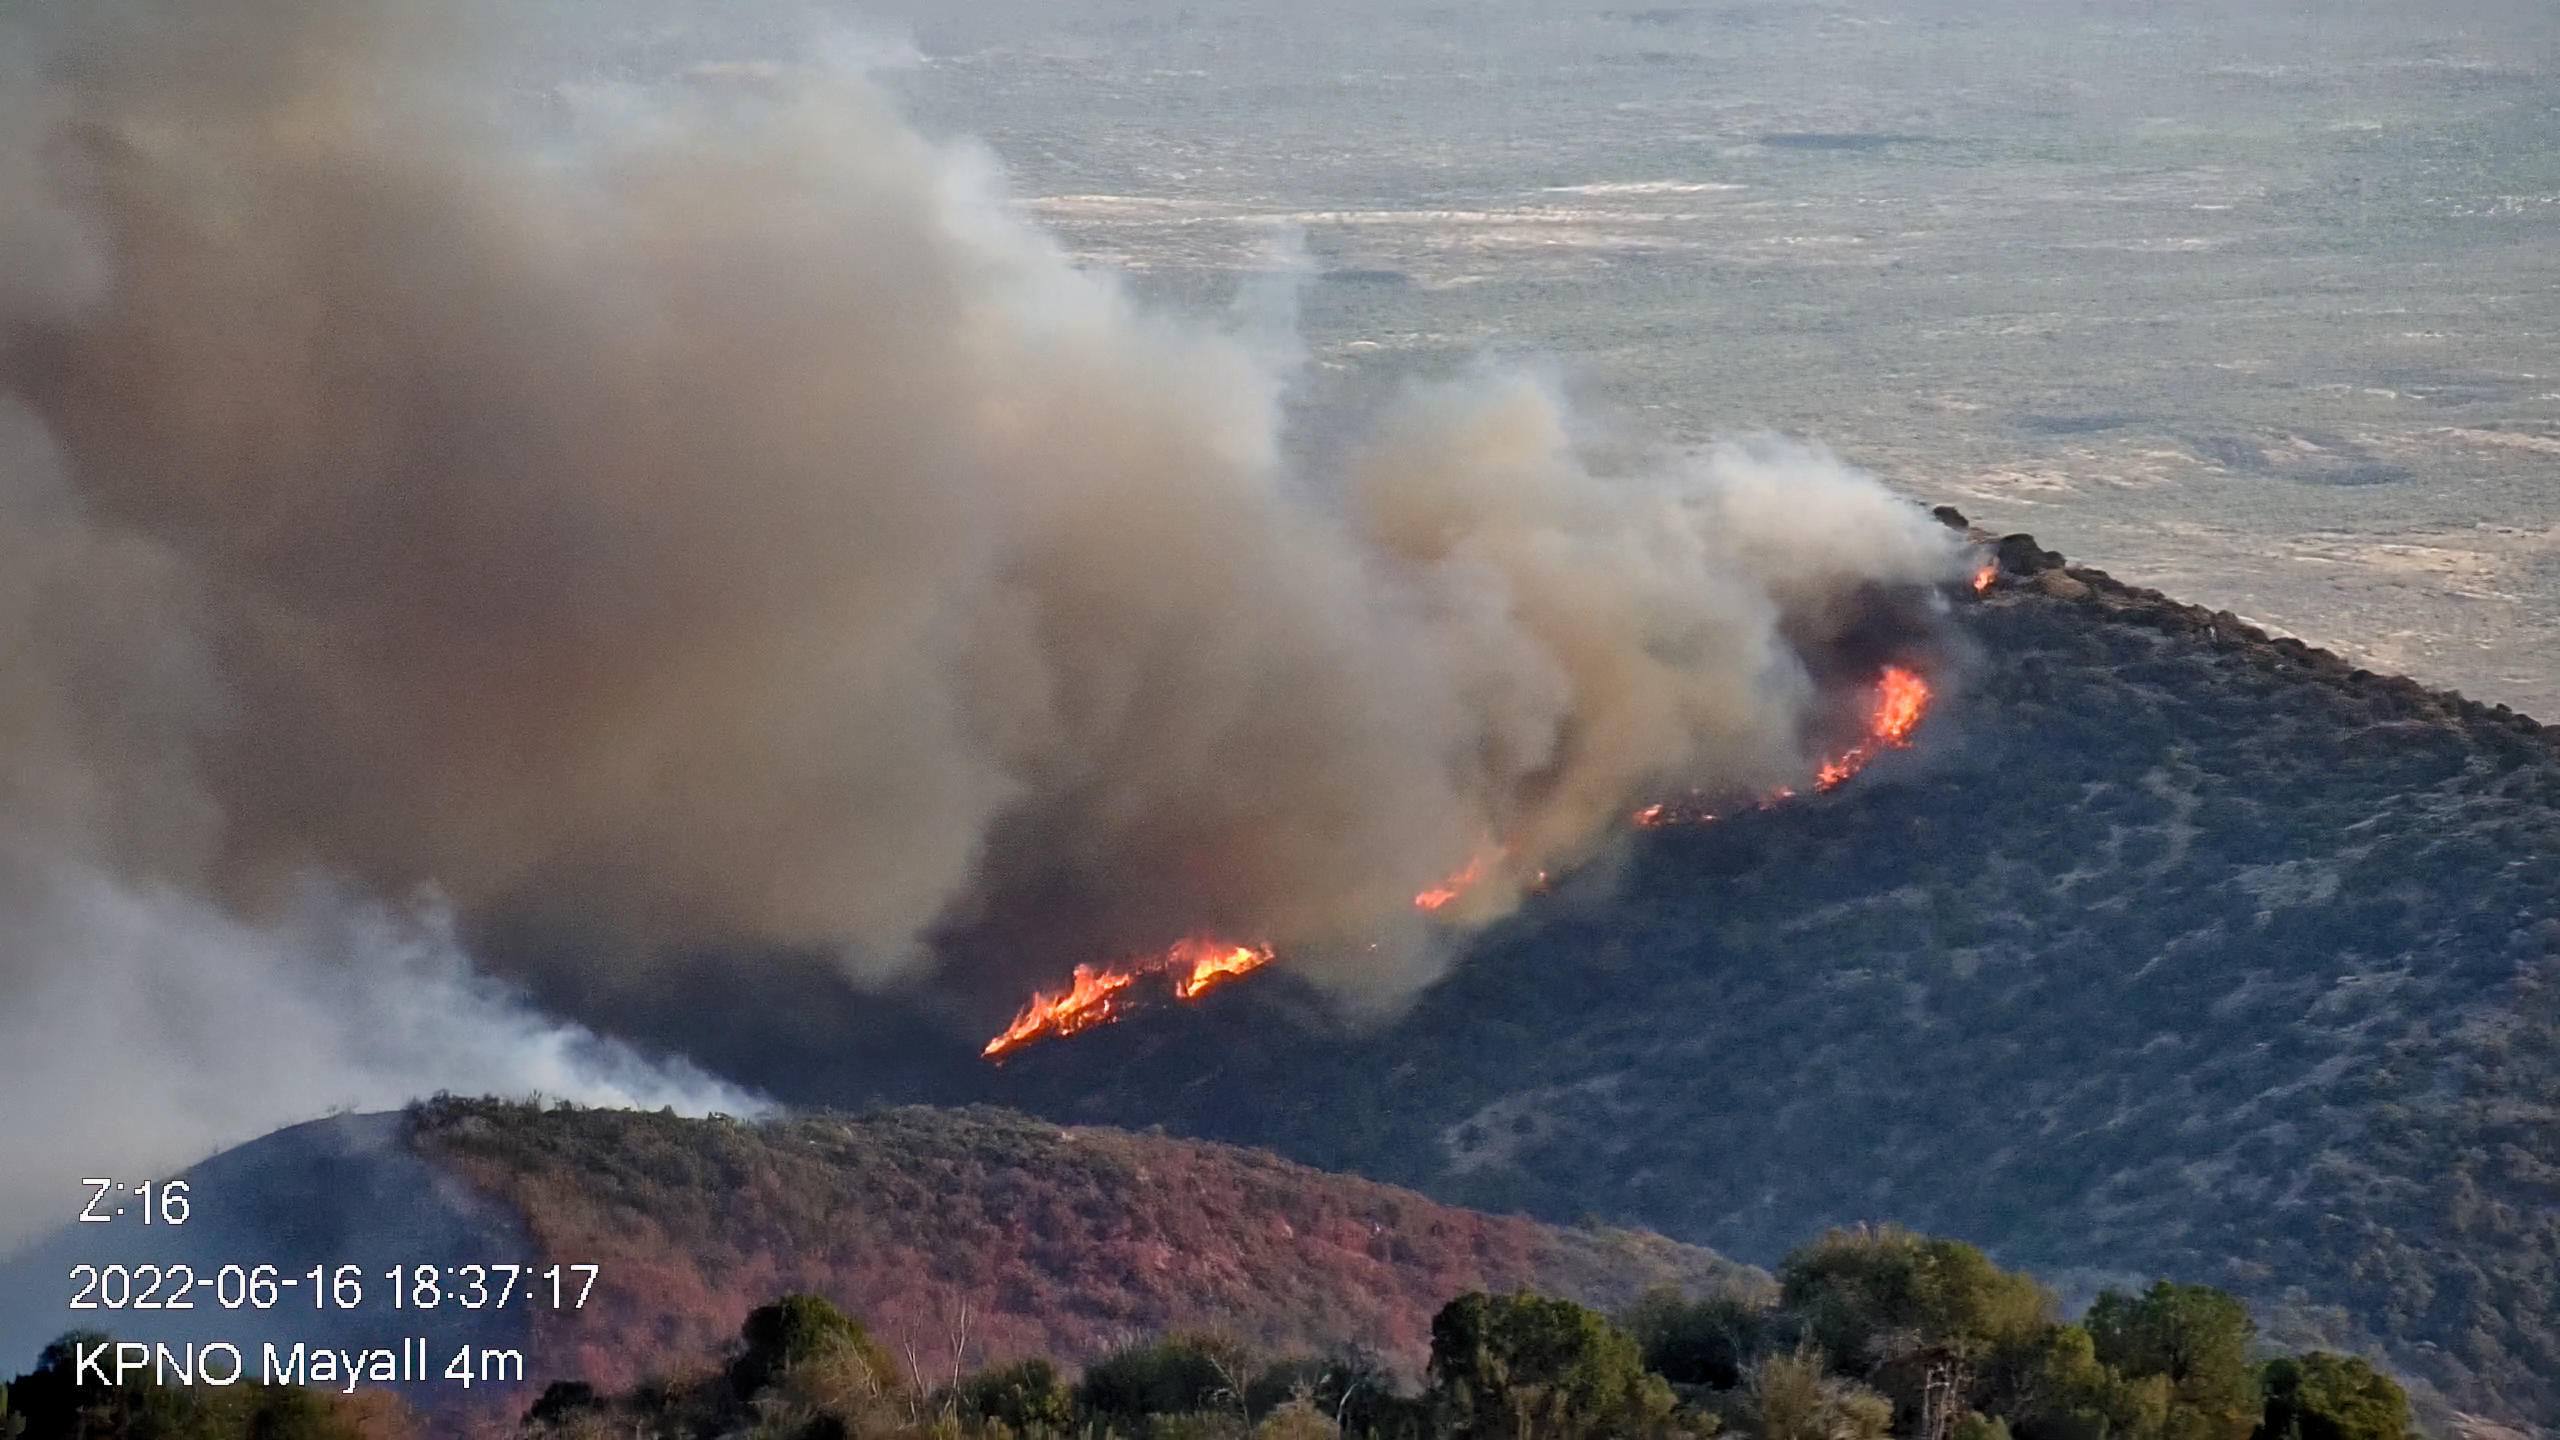

Contreras Fire Reaches Kitt Peak National Observatory

Part of the Contreras Fire burning on the slopes of the Kitt Peak mountain on Thursday evening 16 June 2022.

Credit: KPNO/NOIRLab/NSF/AURA